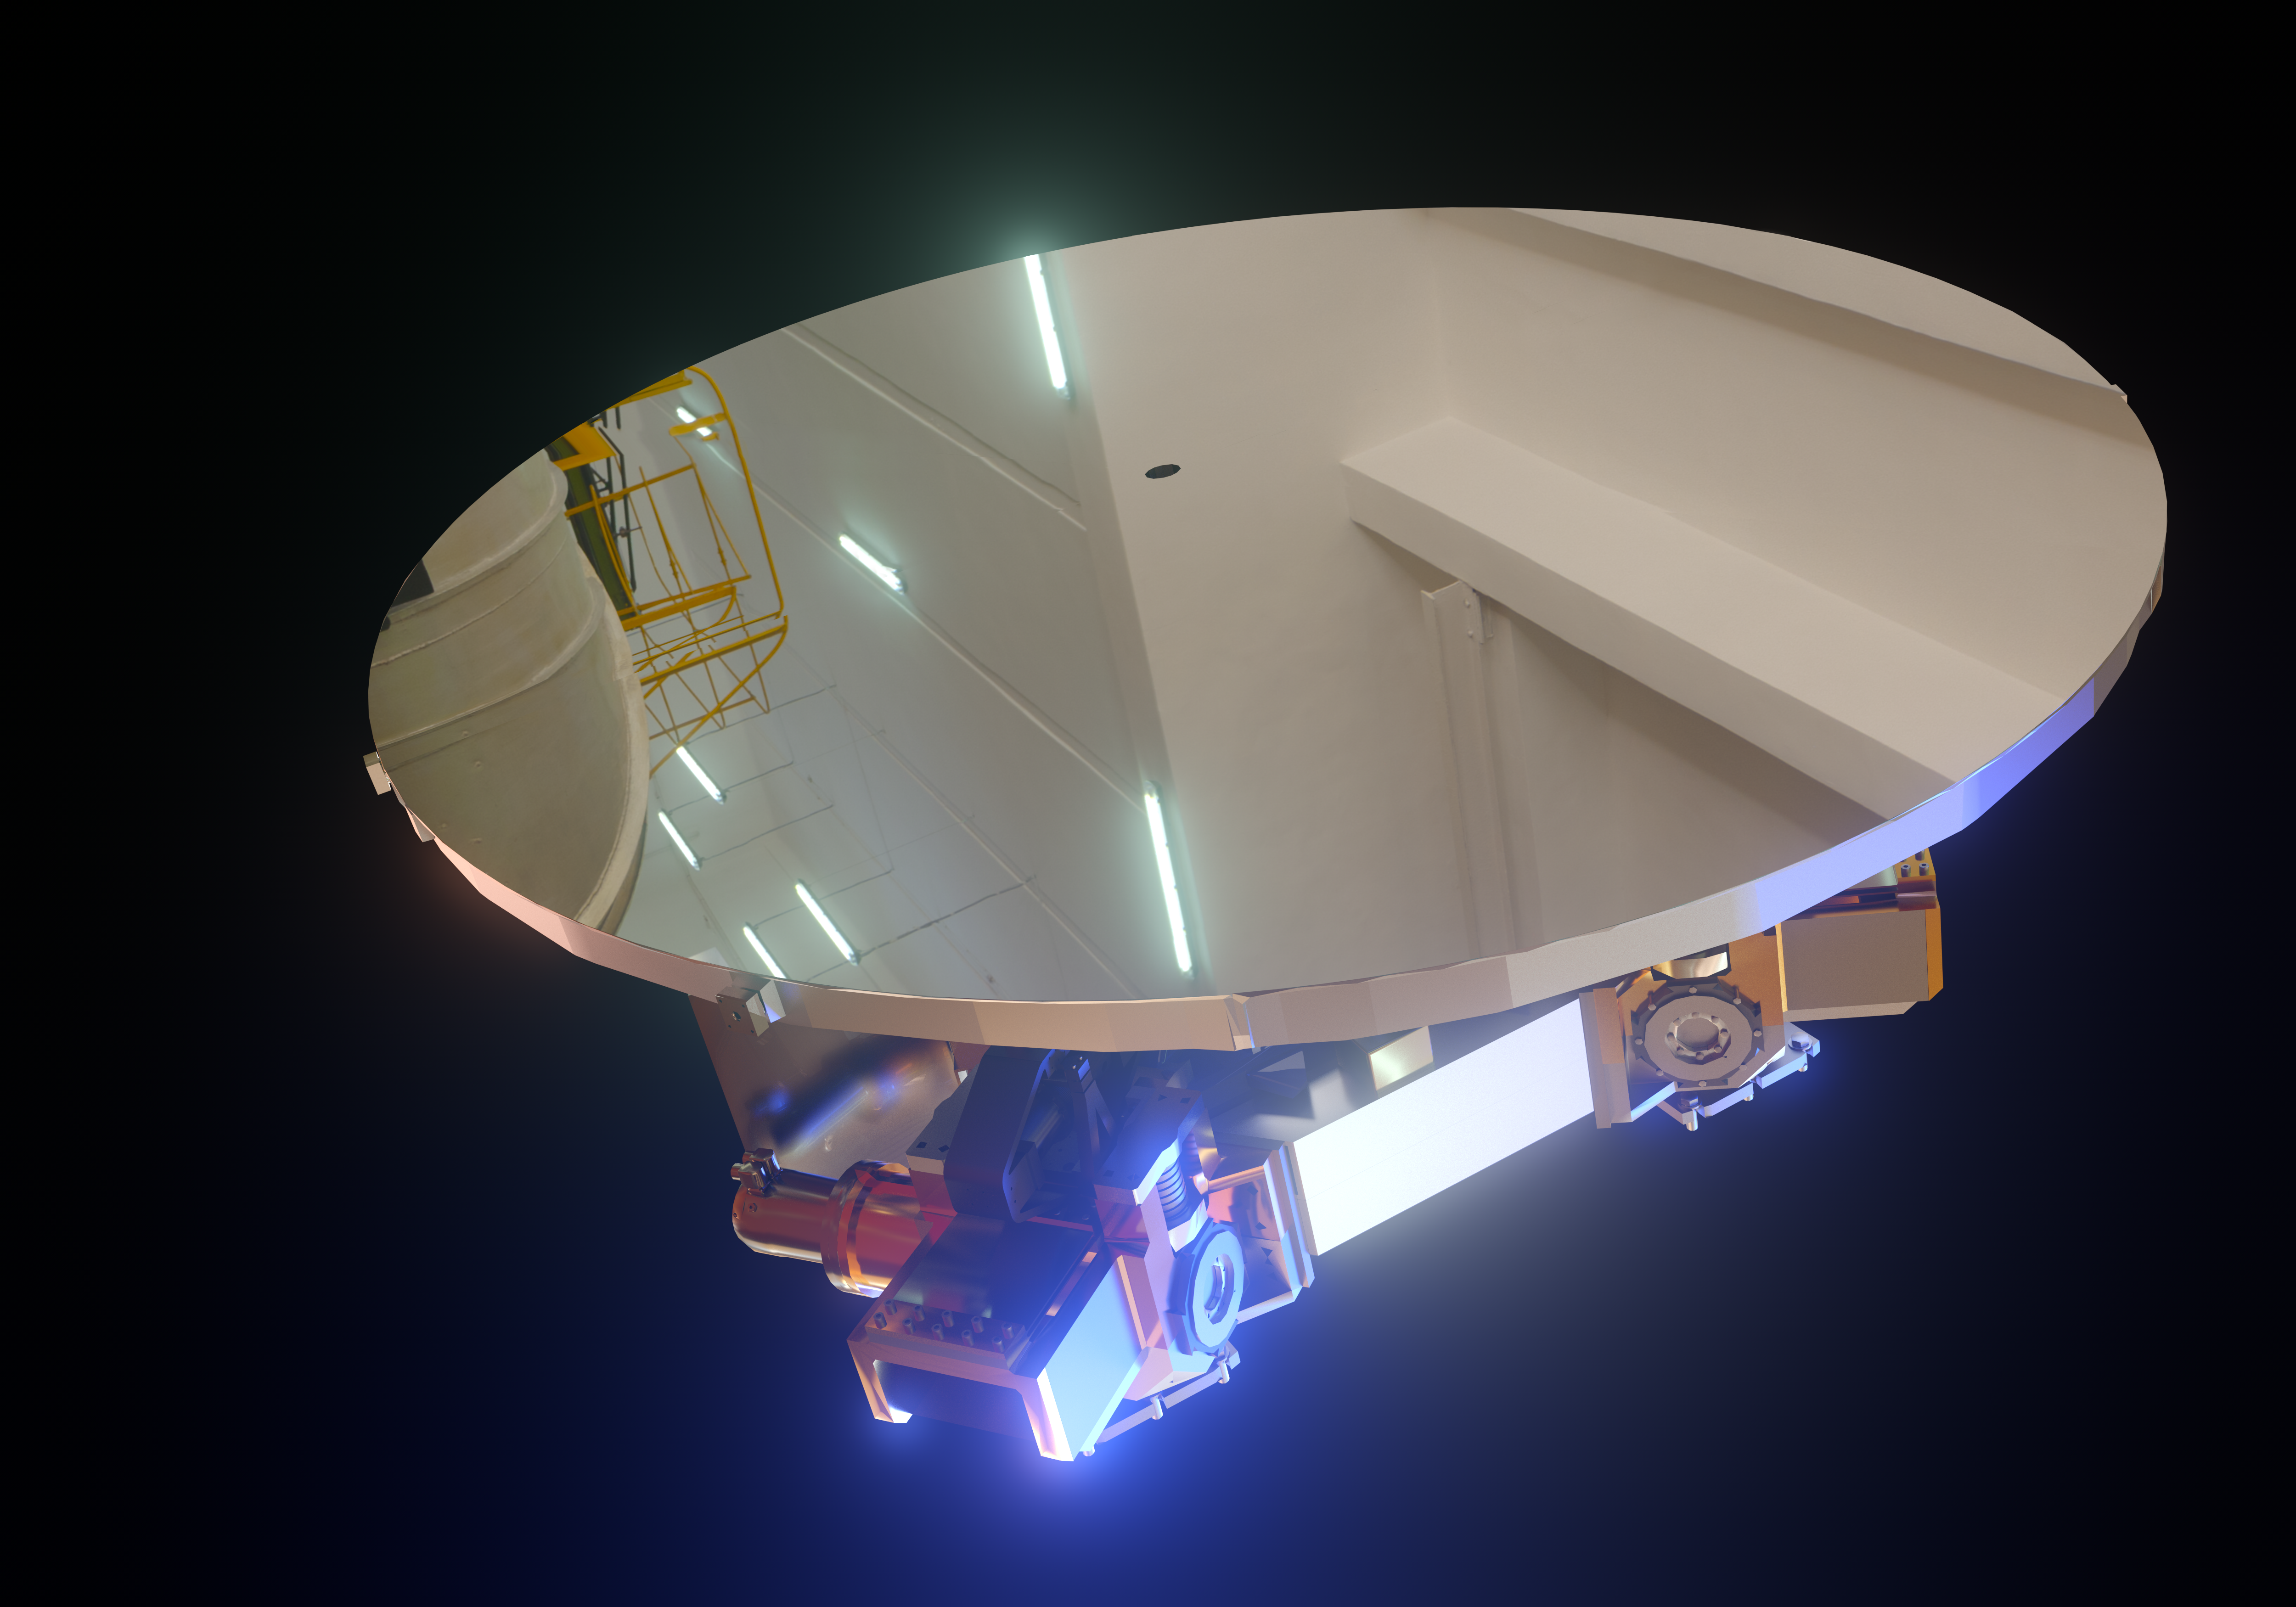

ELT's M5 mirror (artist's impression)

The Extremely Large Telescope (ELT) will contain a total of five mirrors, the smallest of them being M5 — seen in this image.

Despite being the smallest mirror in the ELT, measuring 2.7 by 2.2 metres, it will be the largest tip-tilt mirror in the world.

Credit: ESO